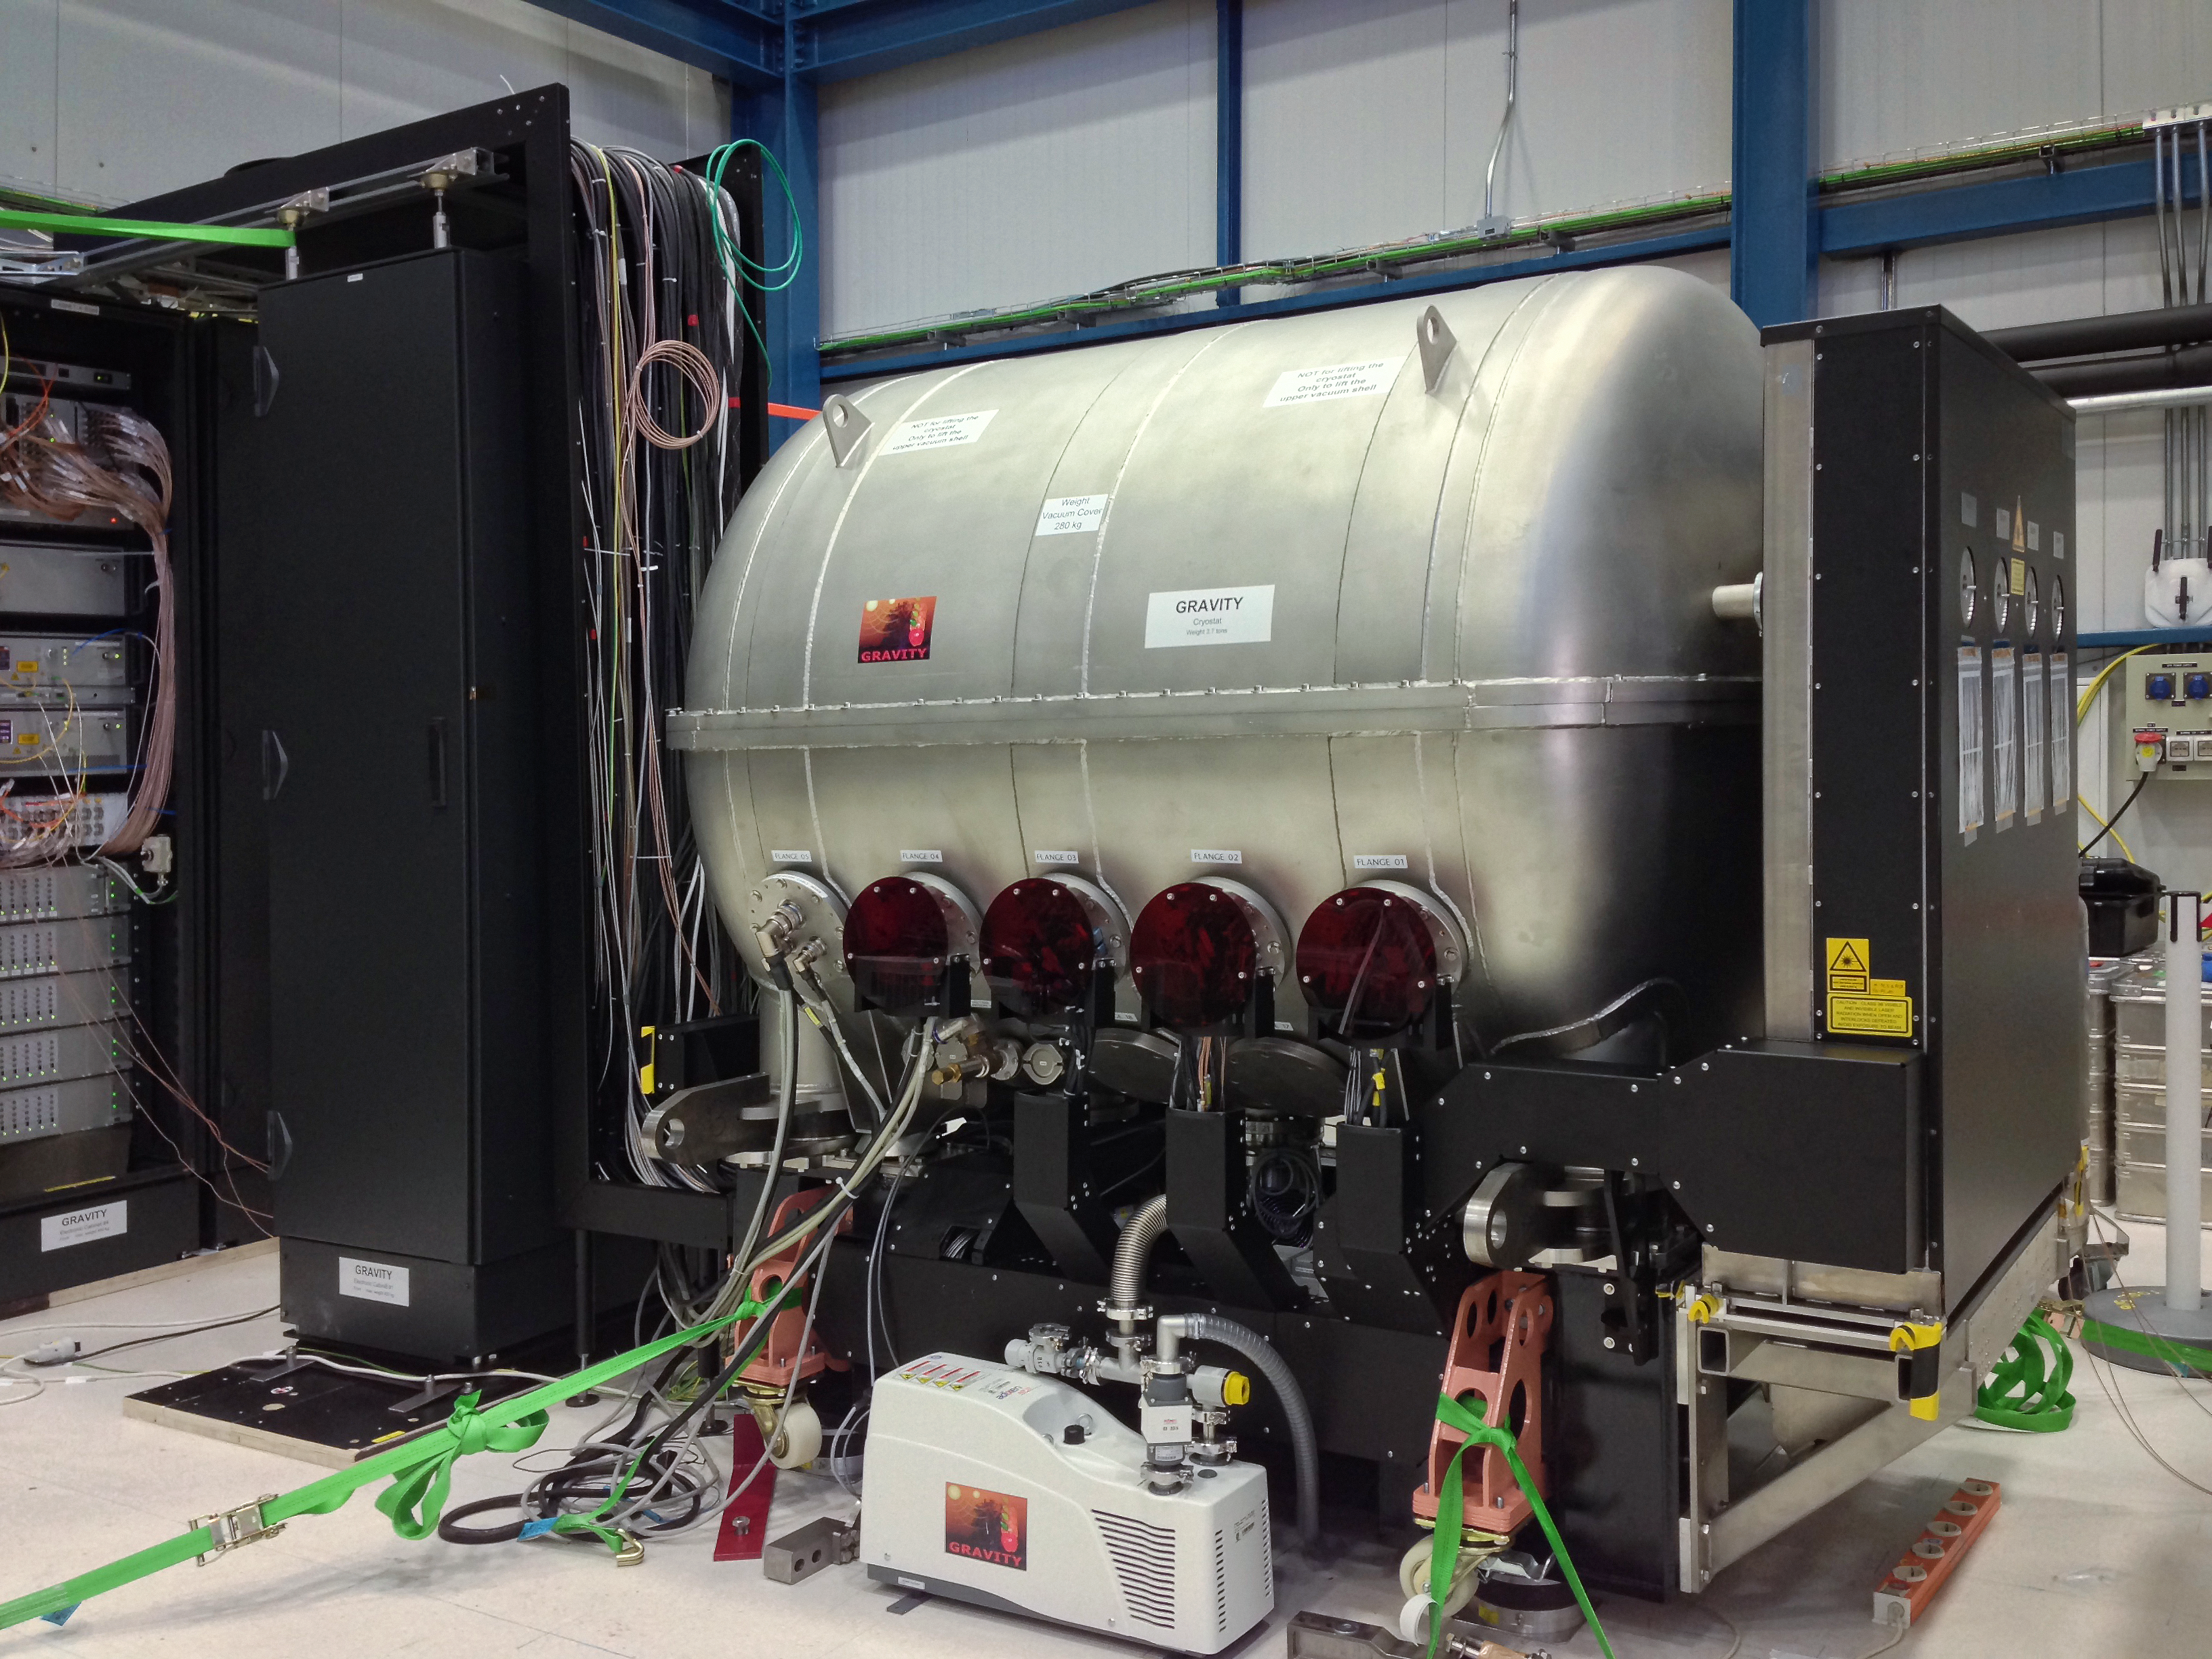

GRAVITY: a powerful new probe of black holes

A new instrument called GRAVITY has been shipped to Chile and successfully assembled and tested at the Paranal Observatory. GRAVITY is a second generation instrument for the VLT Interferometer and will allow the measurement of the positions and motions of astronomical objects on scales far smaller than is currently possible.

The picture shows the instrument under test at the Paranal Observatory in July 2015.

Credit: MPE/GRAVITY team